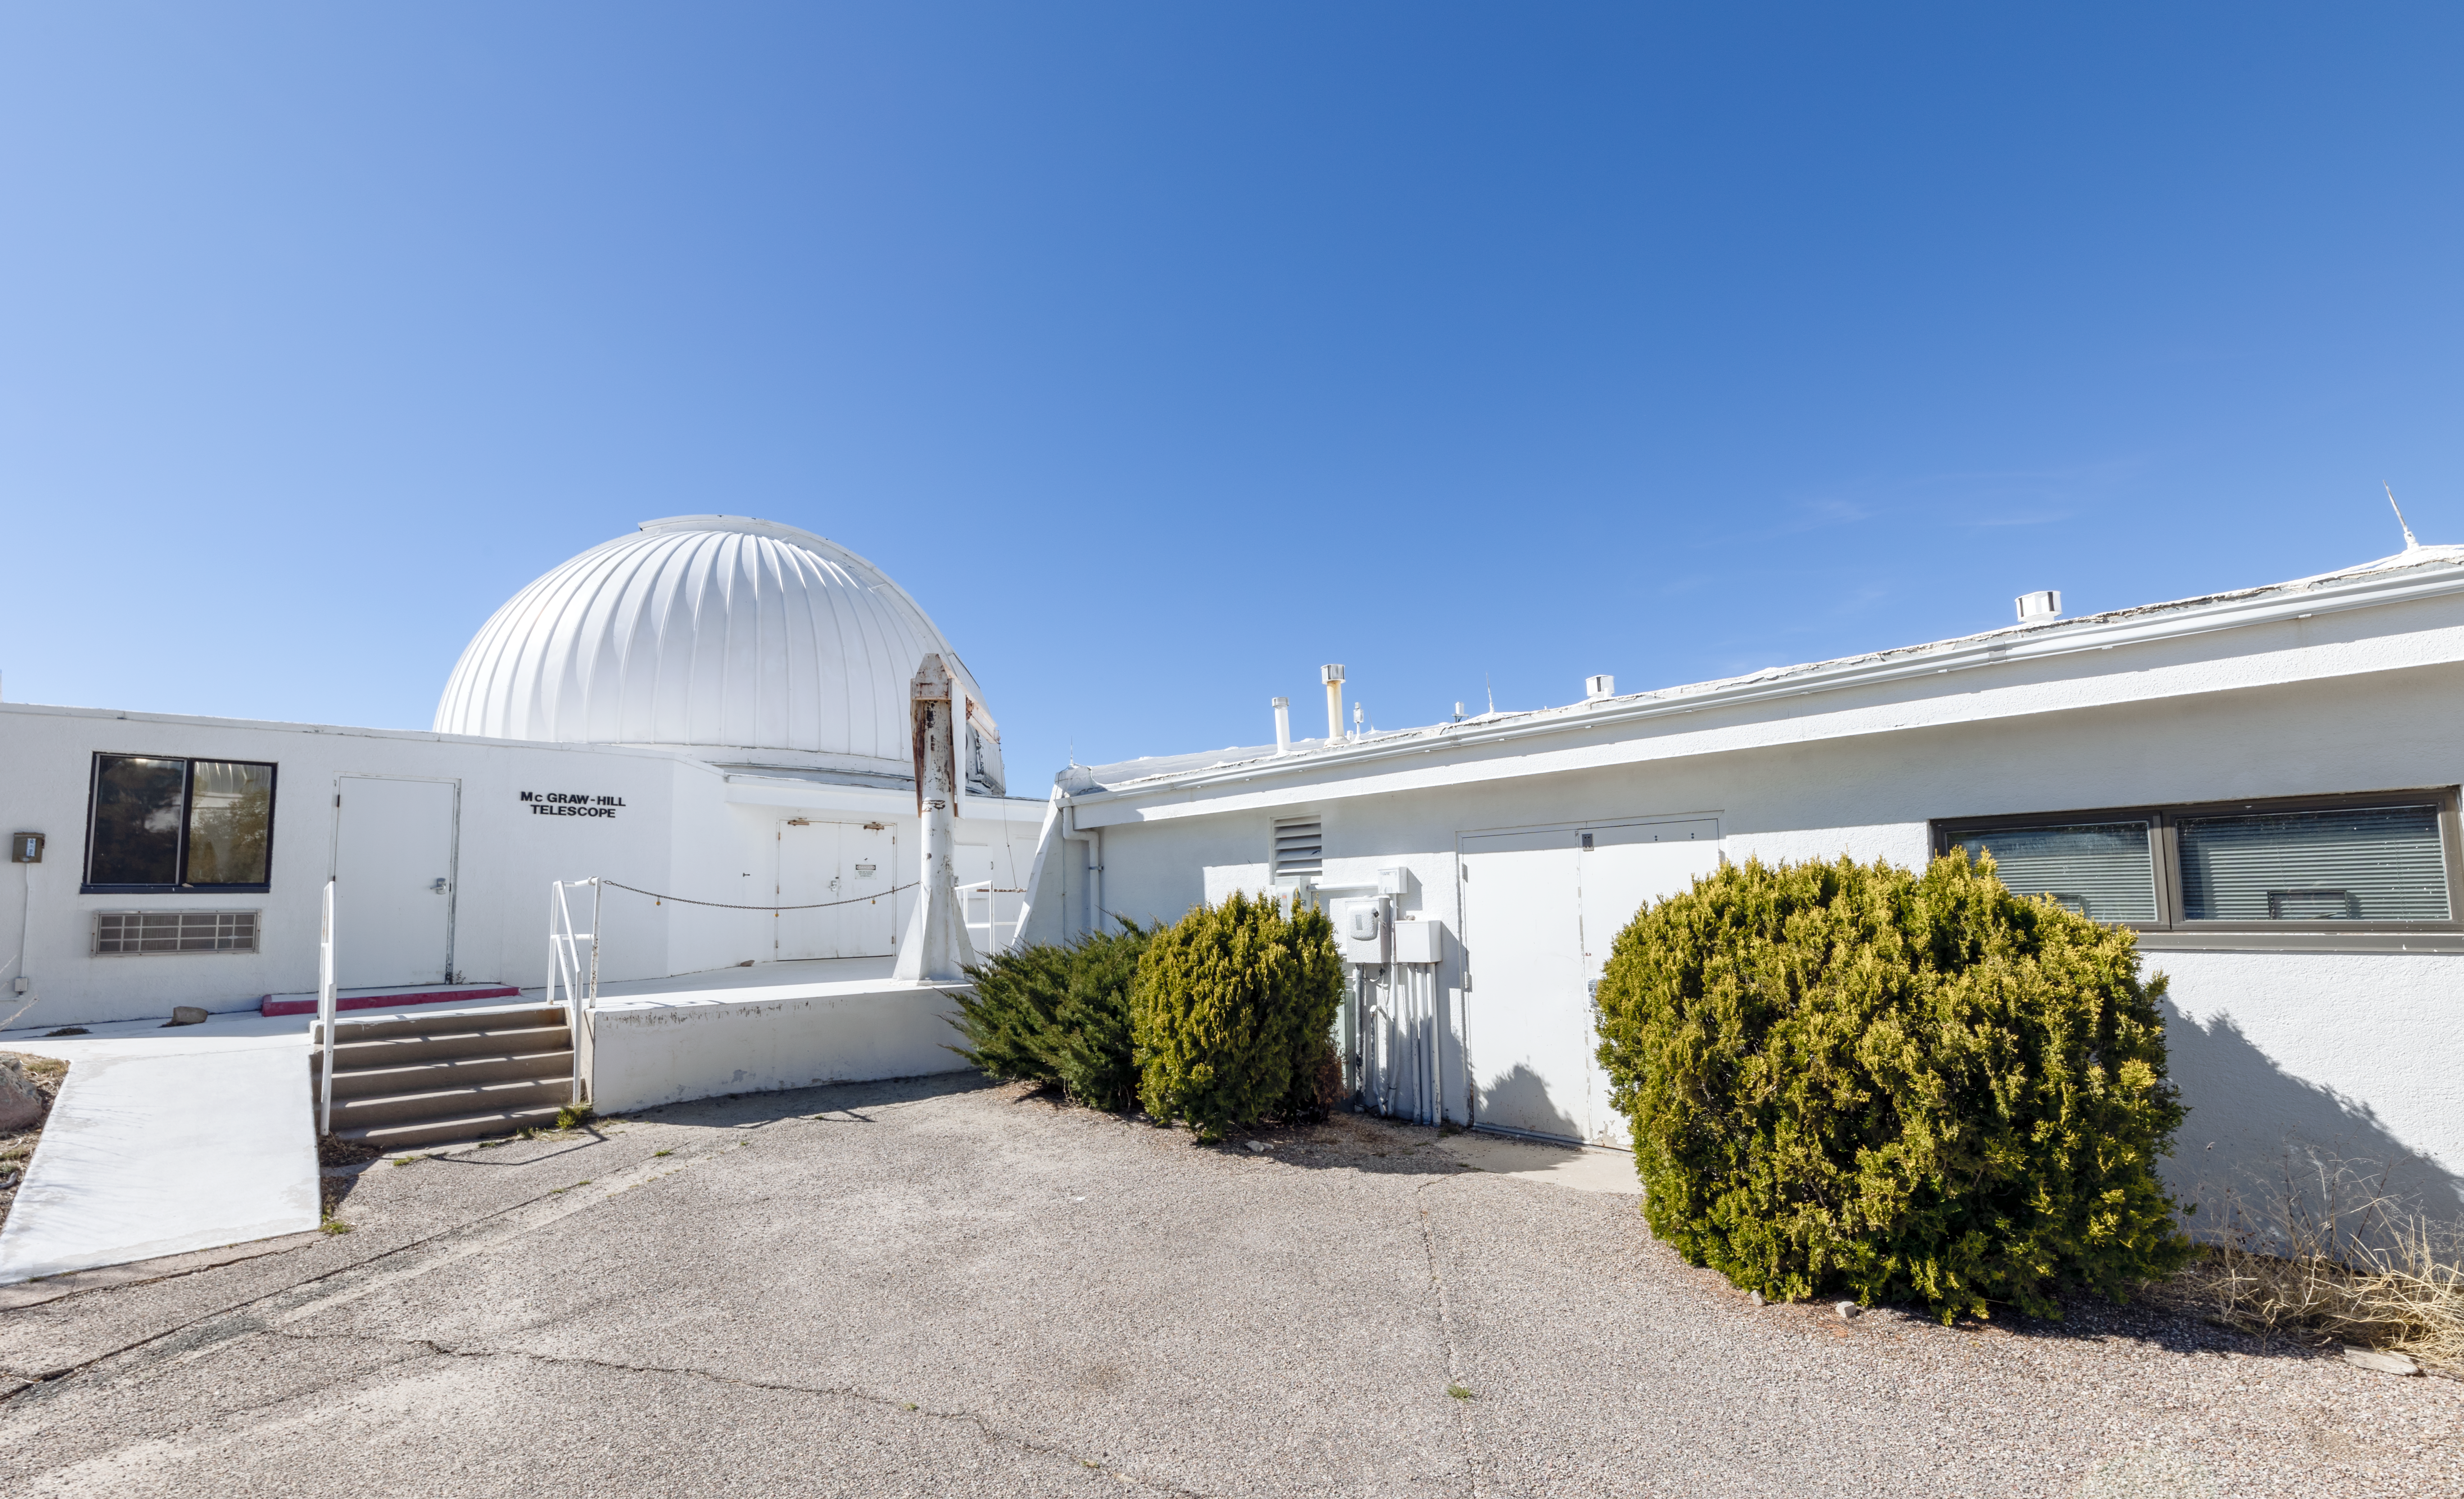

McGraw-Hill 1.3-meter Telescope

A closeup of the McGraw-Hill 1.3-meter Telescope facility on Kitt Peak National Observatory in Arizona.

Credit: KPNO/NOIRLab/NSF/AURA/T. Slovinský